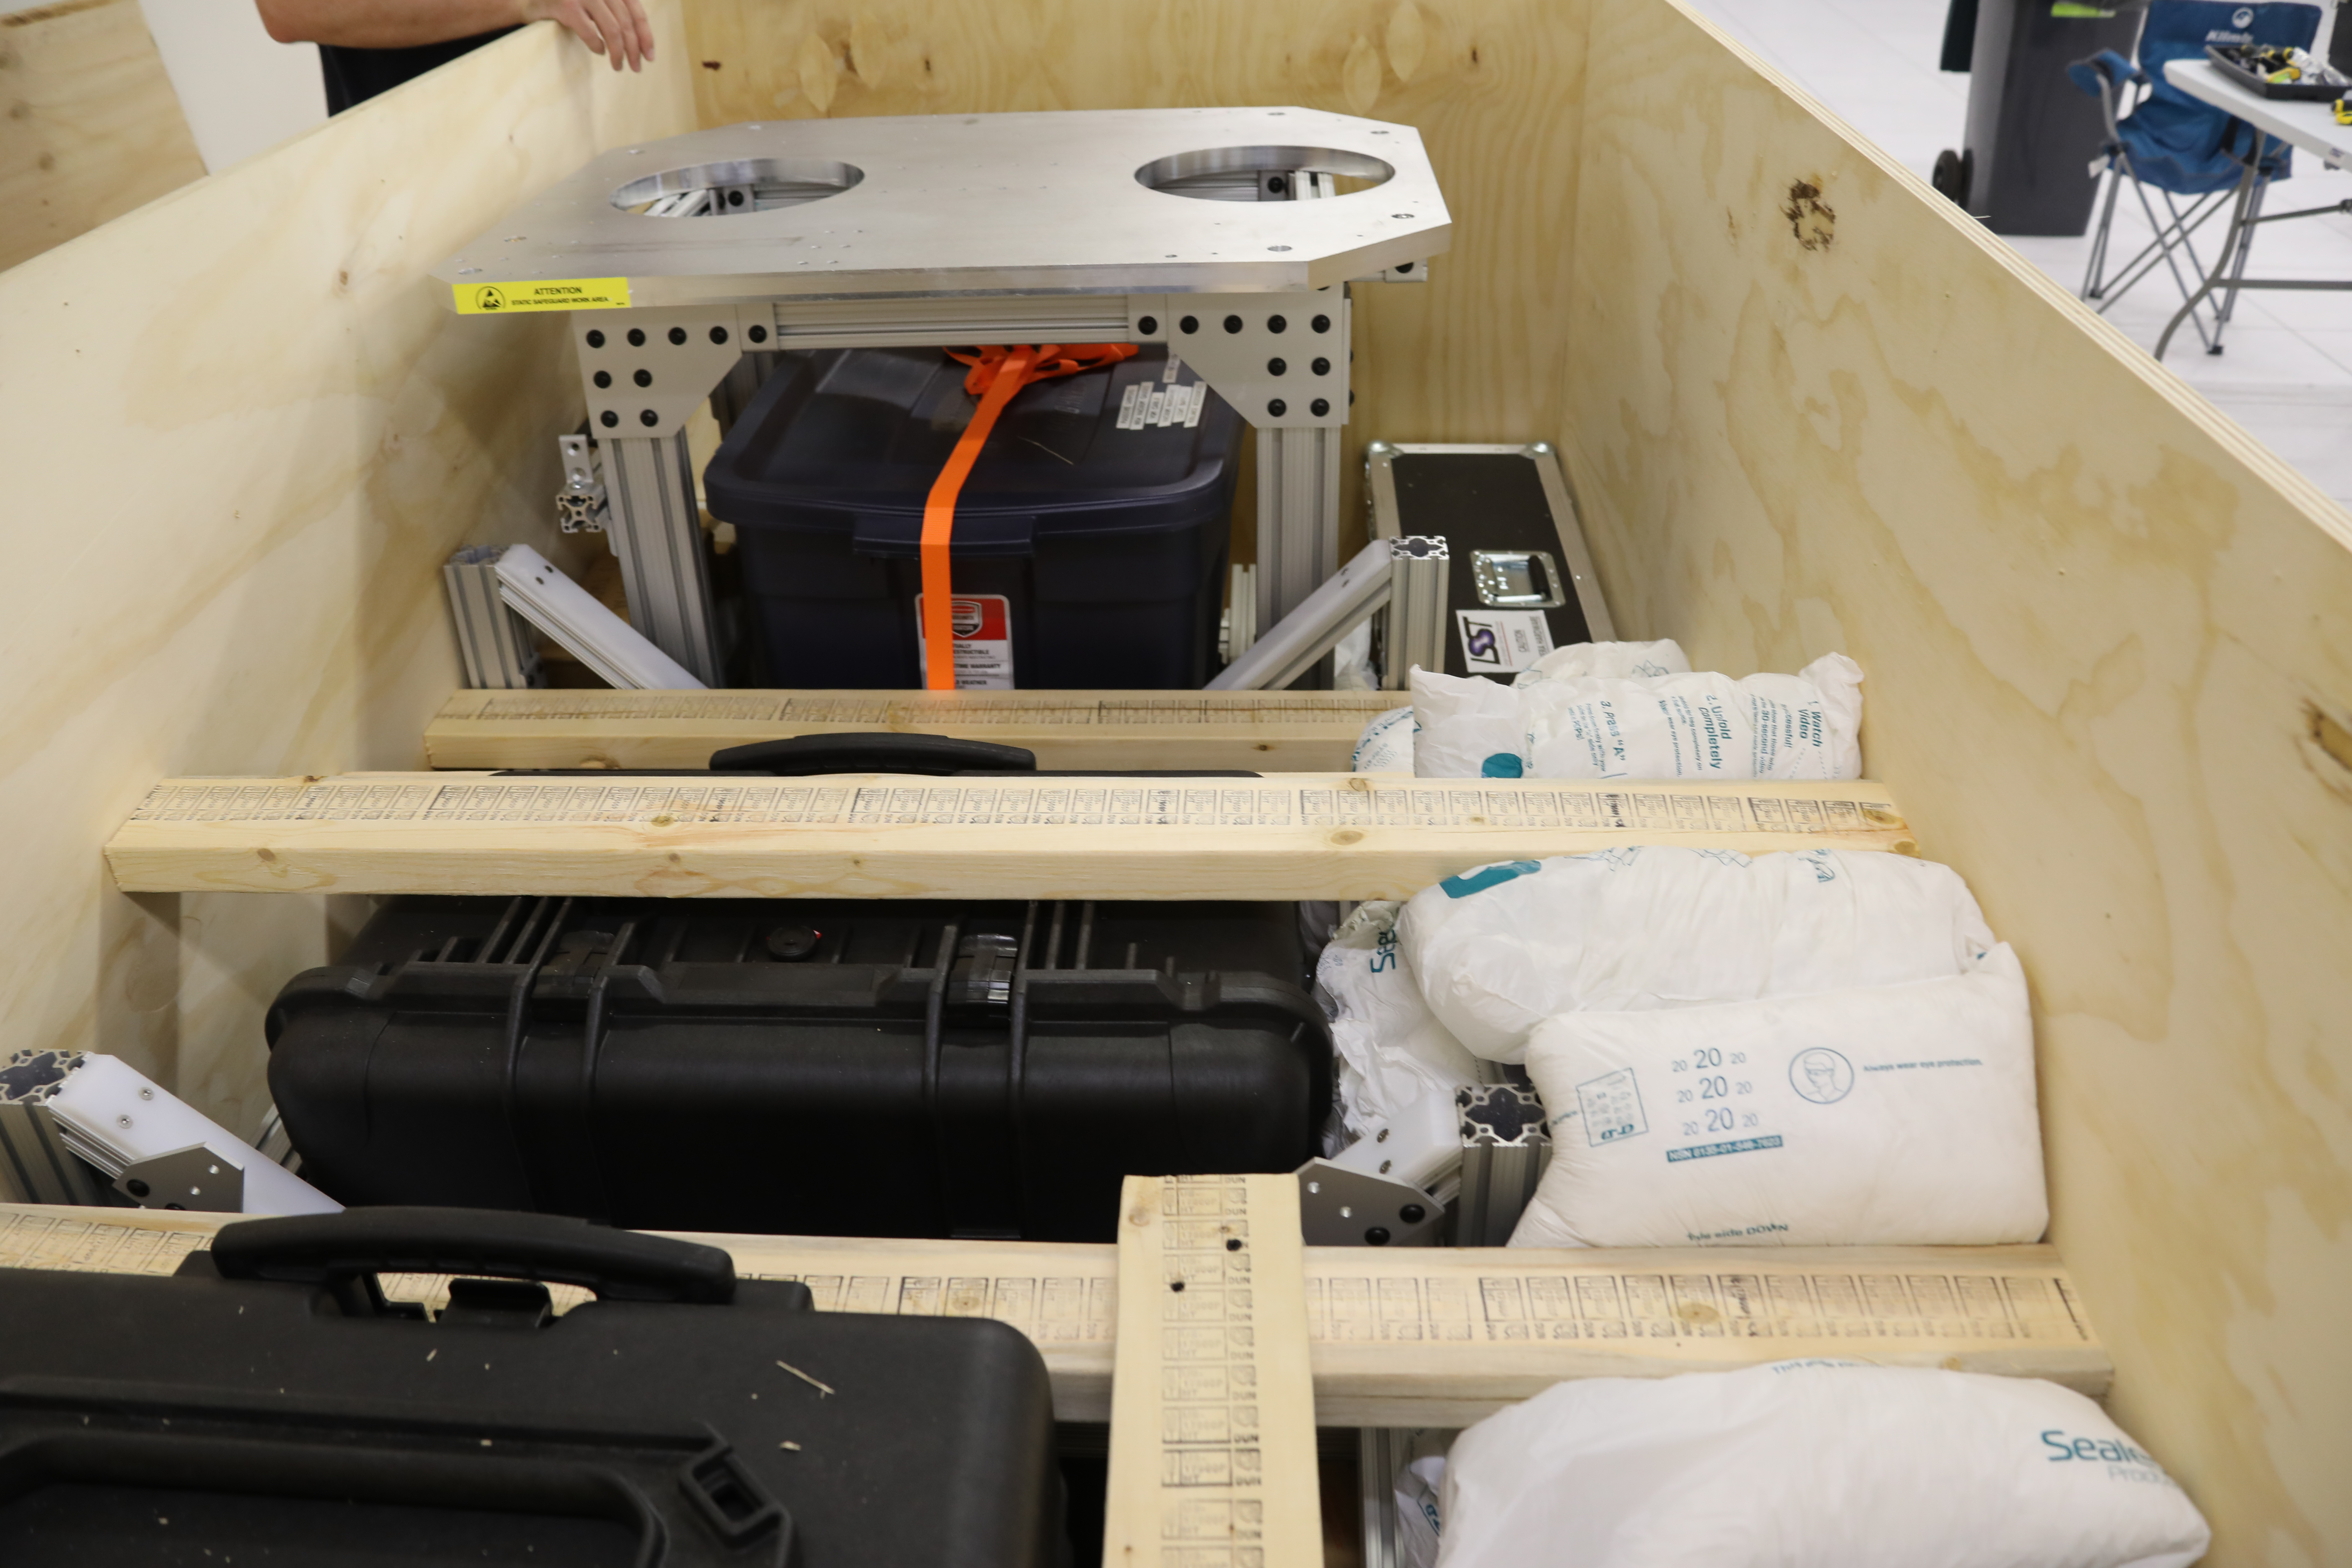

ComCam in La Serena

The Rubin Observatory Commissioning Camera (ComCam) shipped from Tucson, AZ, on March 16th and arrived safely in Chile in early April. Because of the summit construction shutdown (due to safety concerns about COVID-19 pandemic), the ComCam team set up an instrument lab at the AURA Base Facility in La Serena in order to confirm that ComCam had arrived undamaged. There was some extra space in the Base Facility Data Center server room for the temporary lab—this solution ensured plenty of isolated space for working, but also made network connectivity to the ComCam and other observatory servers relatively straightforward

Credit: Rubin Observatory/NSF/AURA